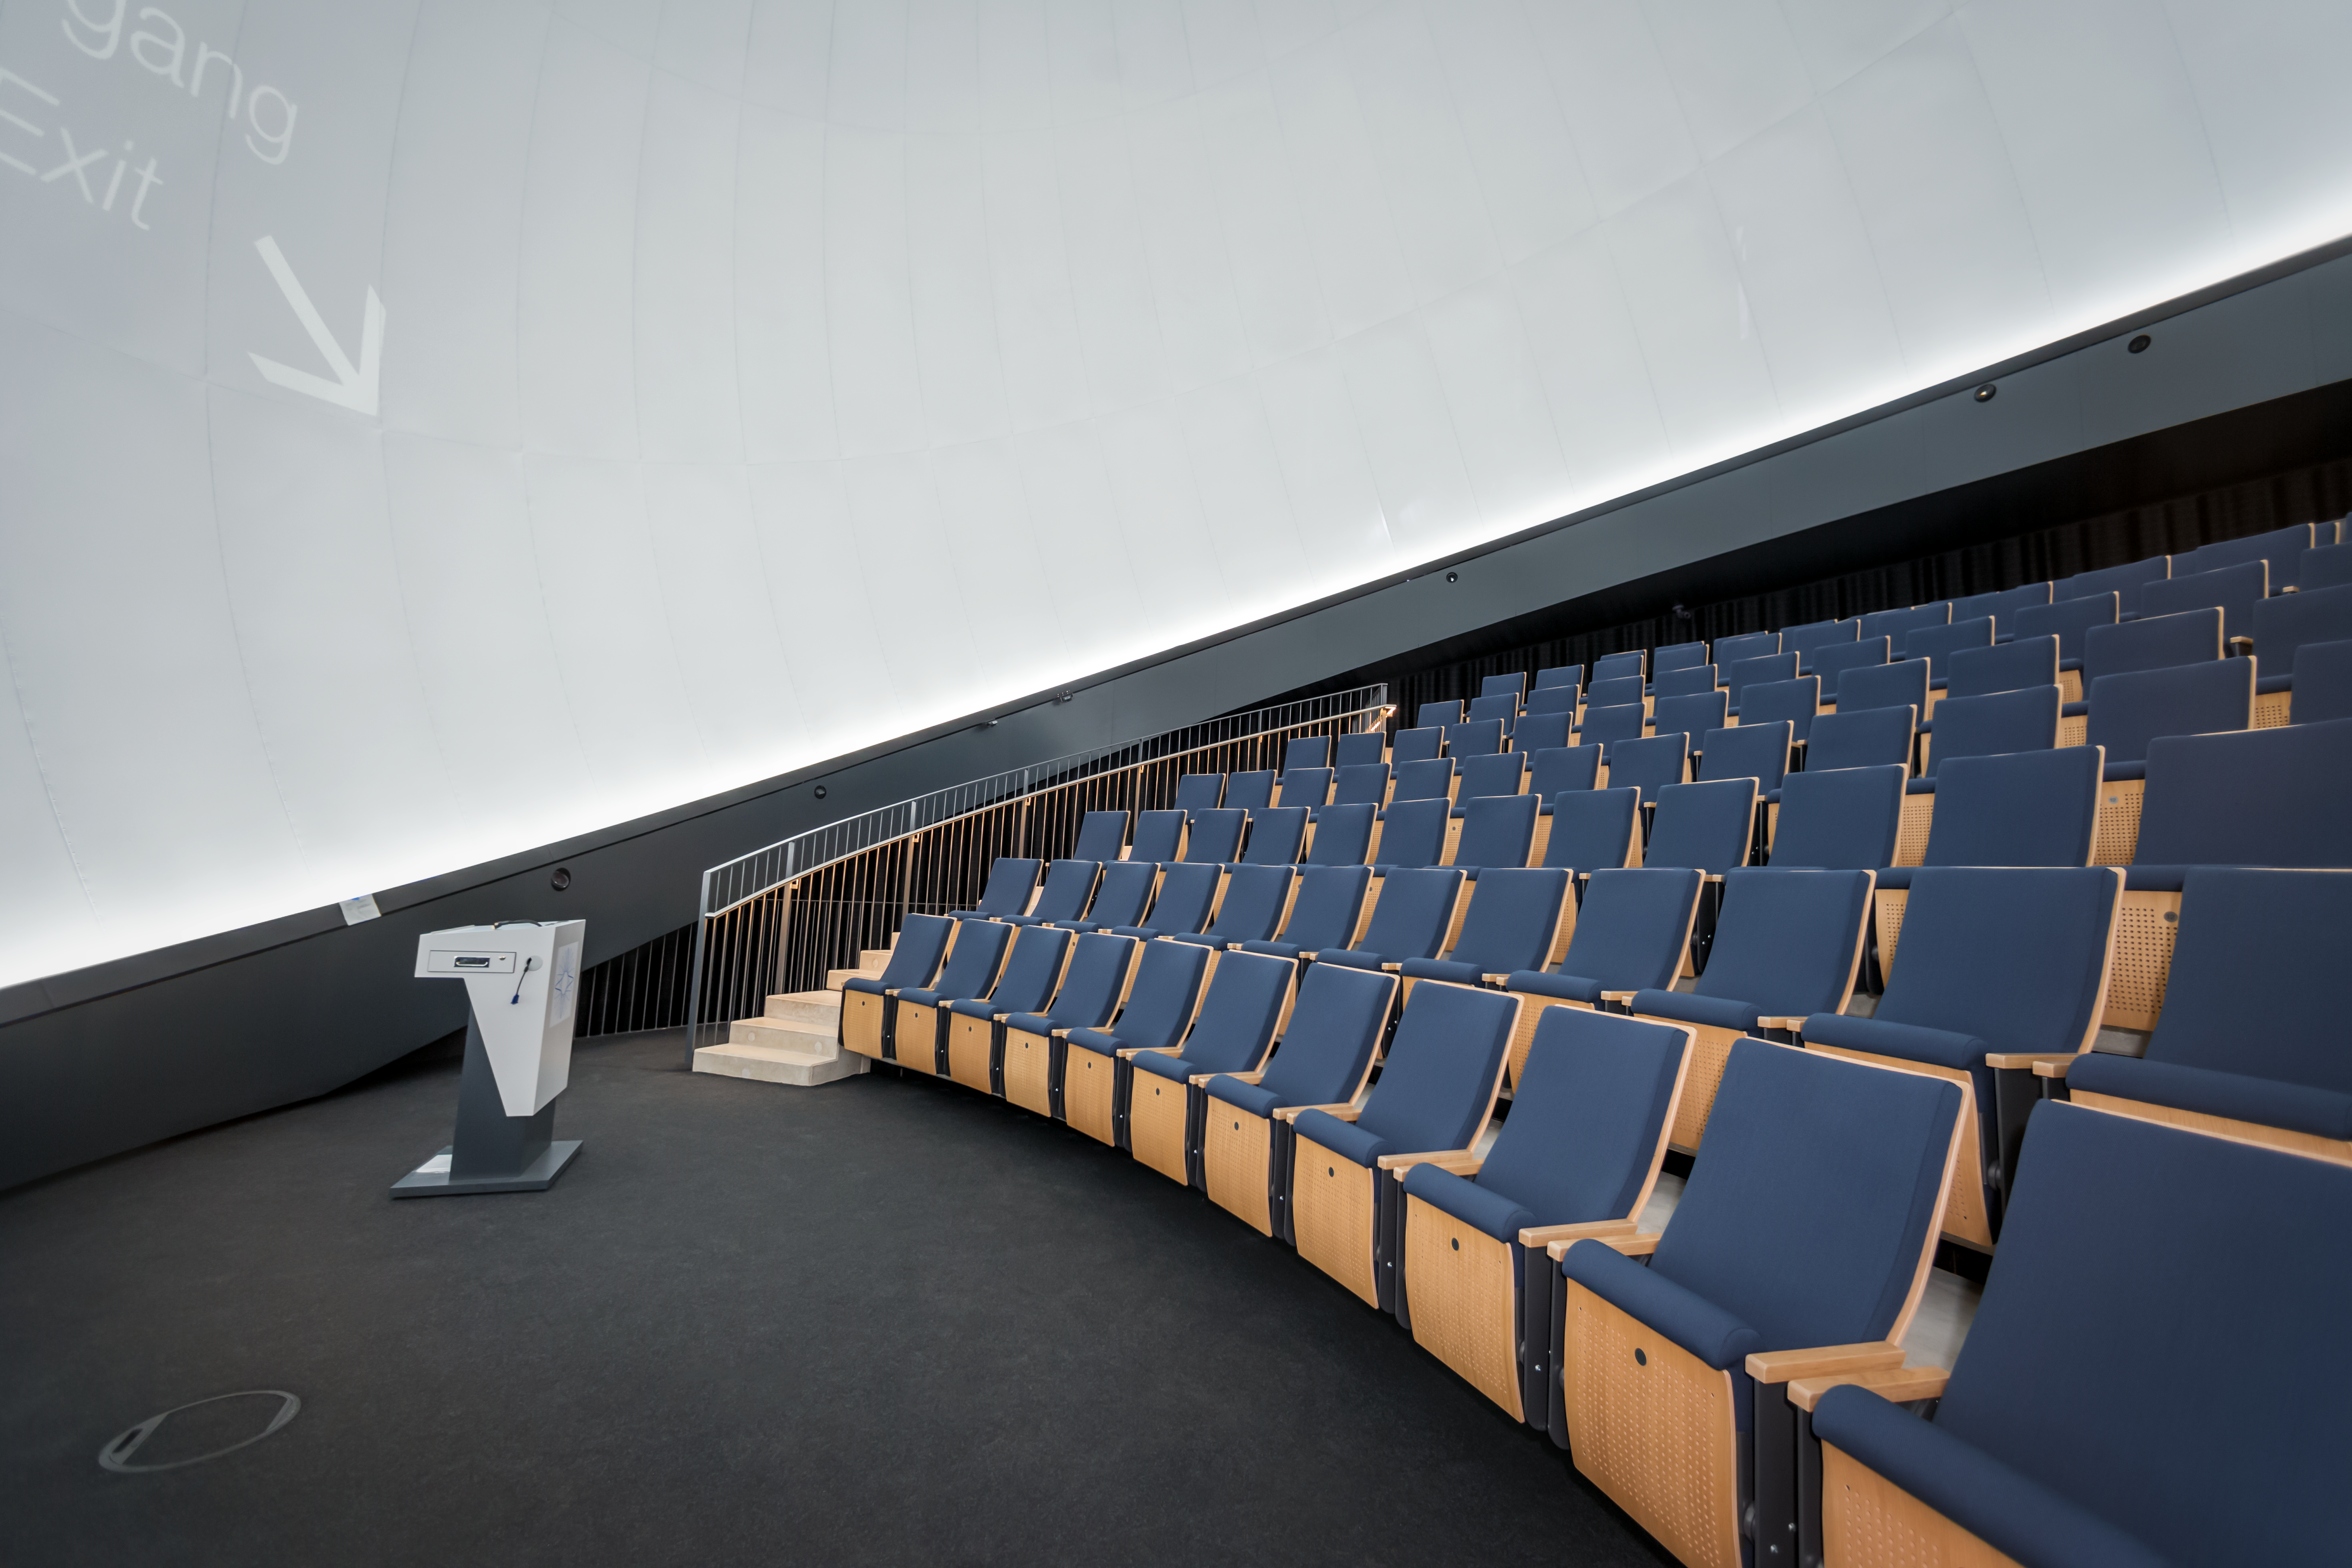

ESO Supernova's planetarium

This image shows the interior of the ESO Supernova Planetarium & Visitor Centre's state-of-the-art digital planetarium.

The dome can seat up to 109 visitors, has an inclination of 25 degrees, and gives you the experience of not only watching a show, but also of being in the middle of the action in the Universe. This, combined with the most up-to-date programmes for our planetarium shows, creates a stunning experience that completely immerses you in space!

Credit: ESO/P. Horálek